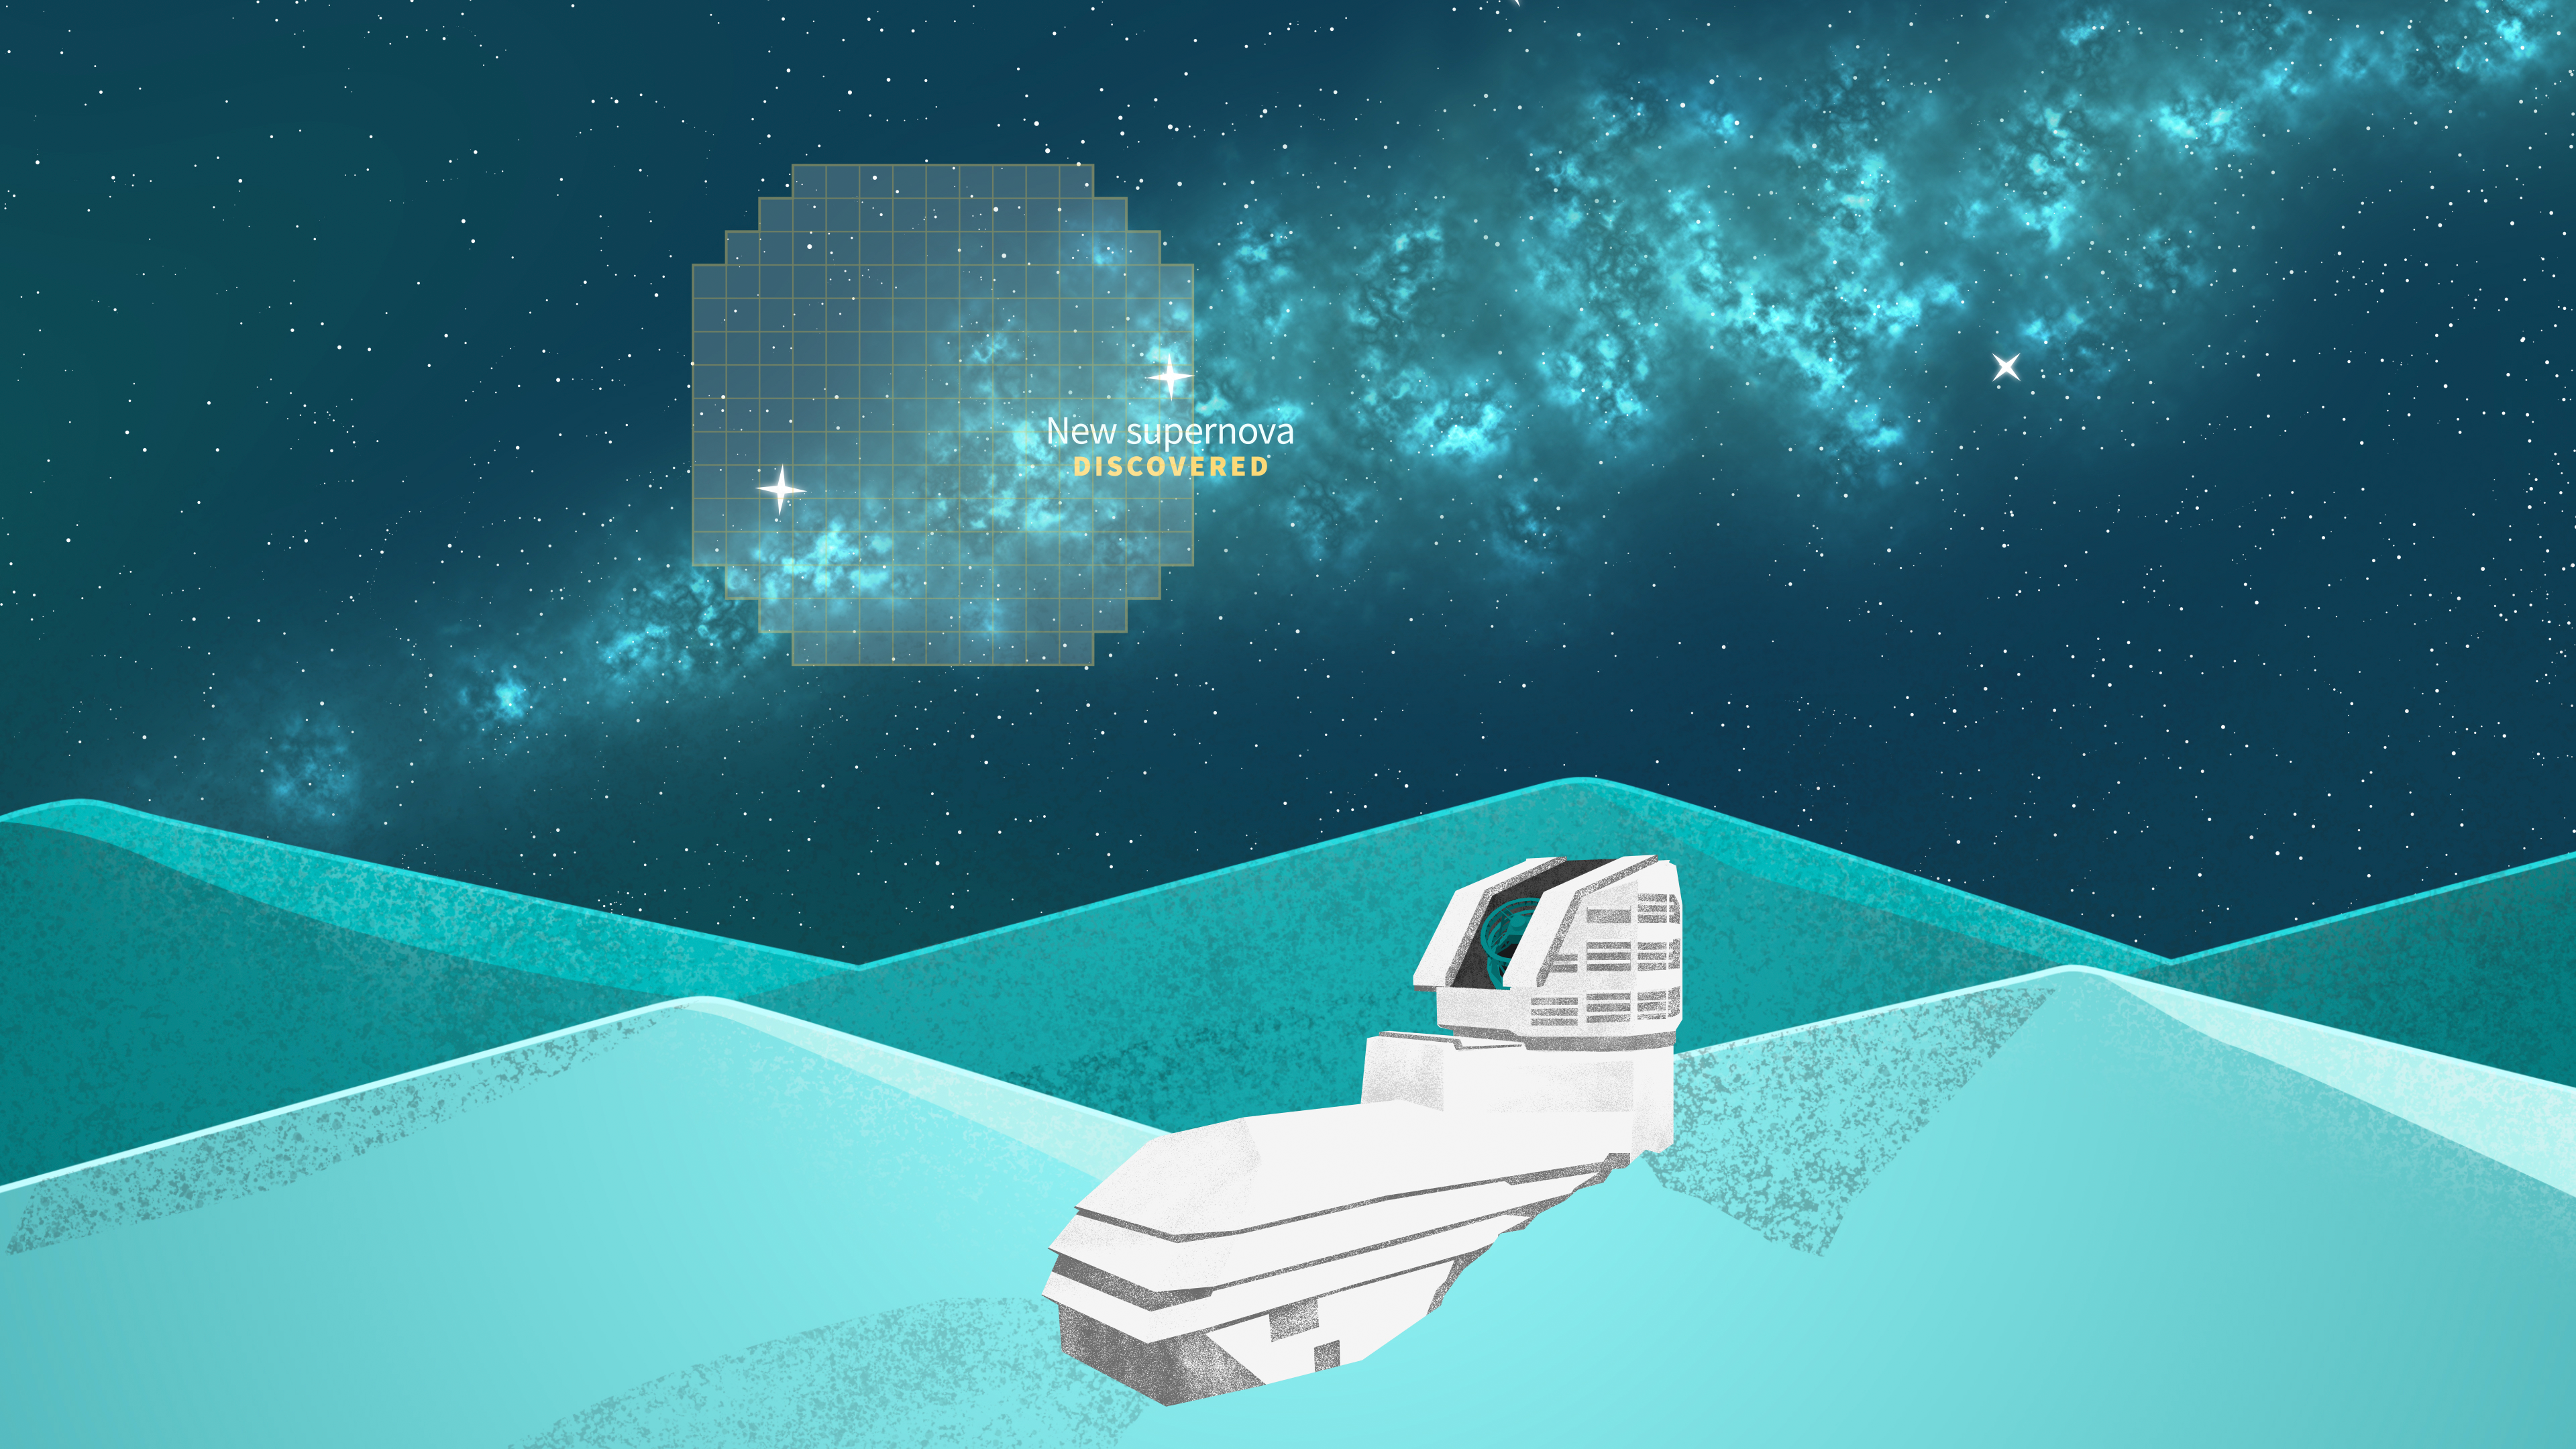

Rubin Observatory Supernova Illustration

Illustration of NSF–DOE Vera C. Rubin Observatory.

Credit: RubinObs/NOIRLab/SLAC/NSF/DOE/AURA